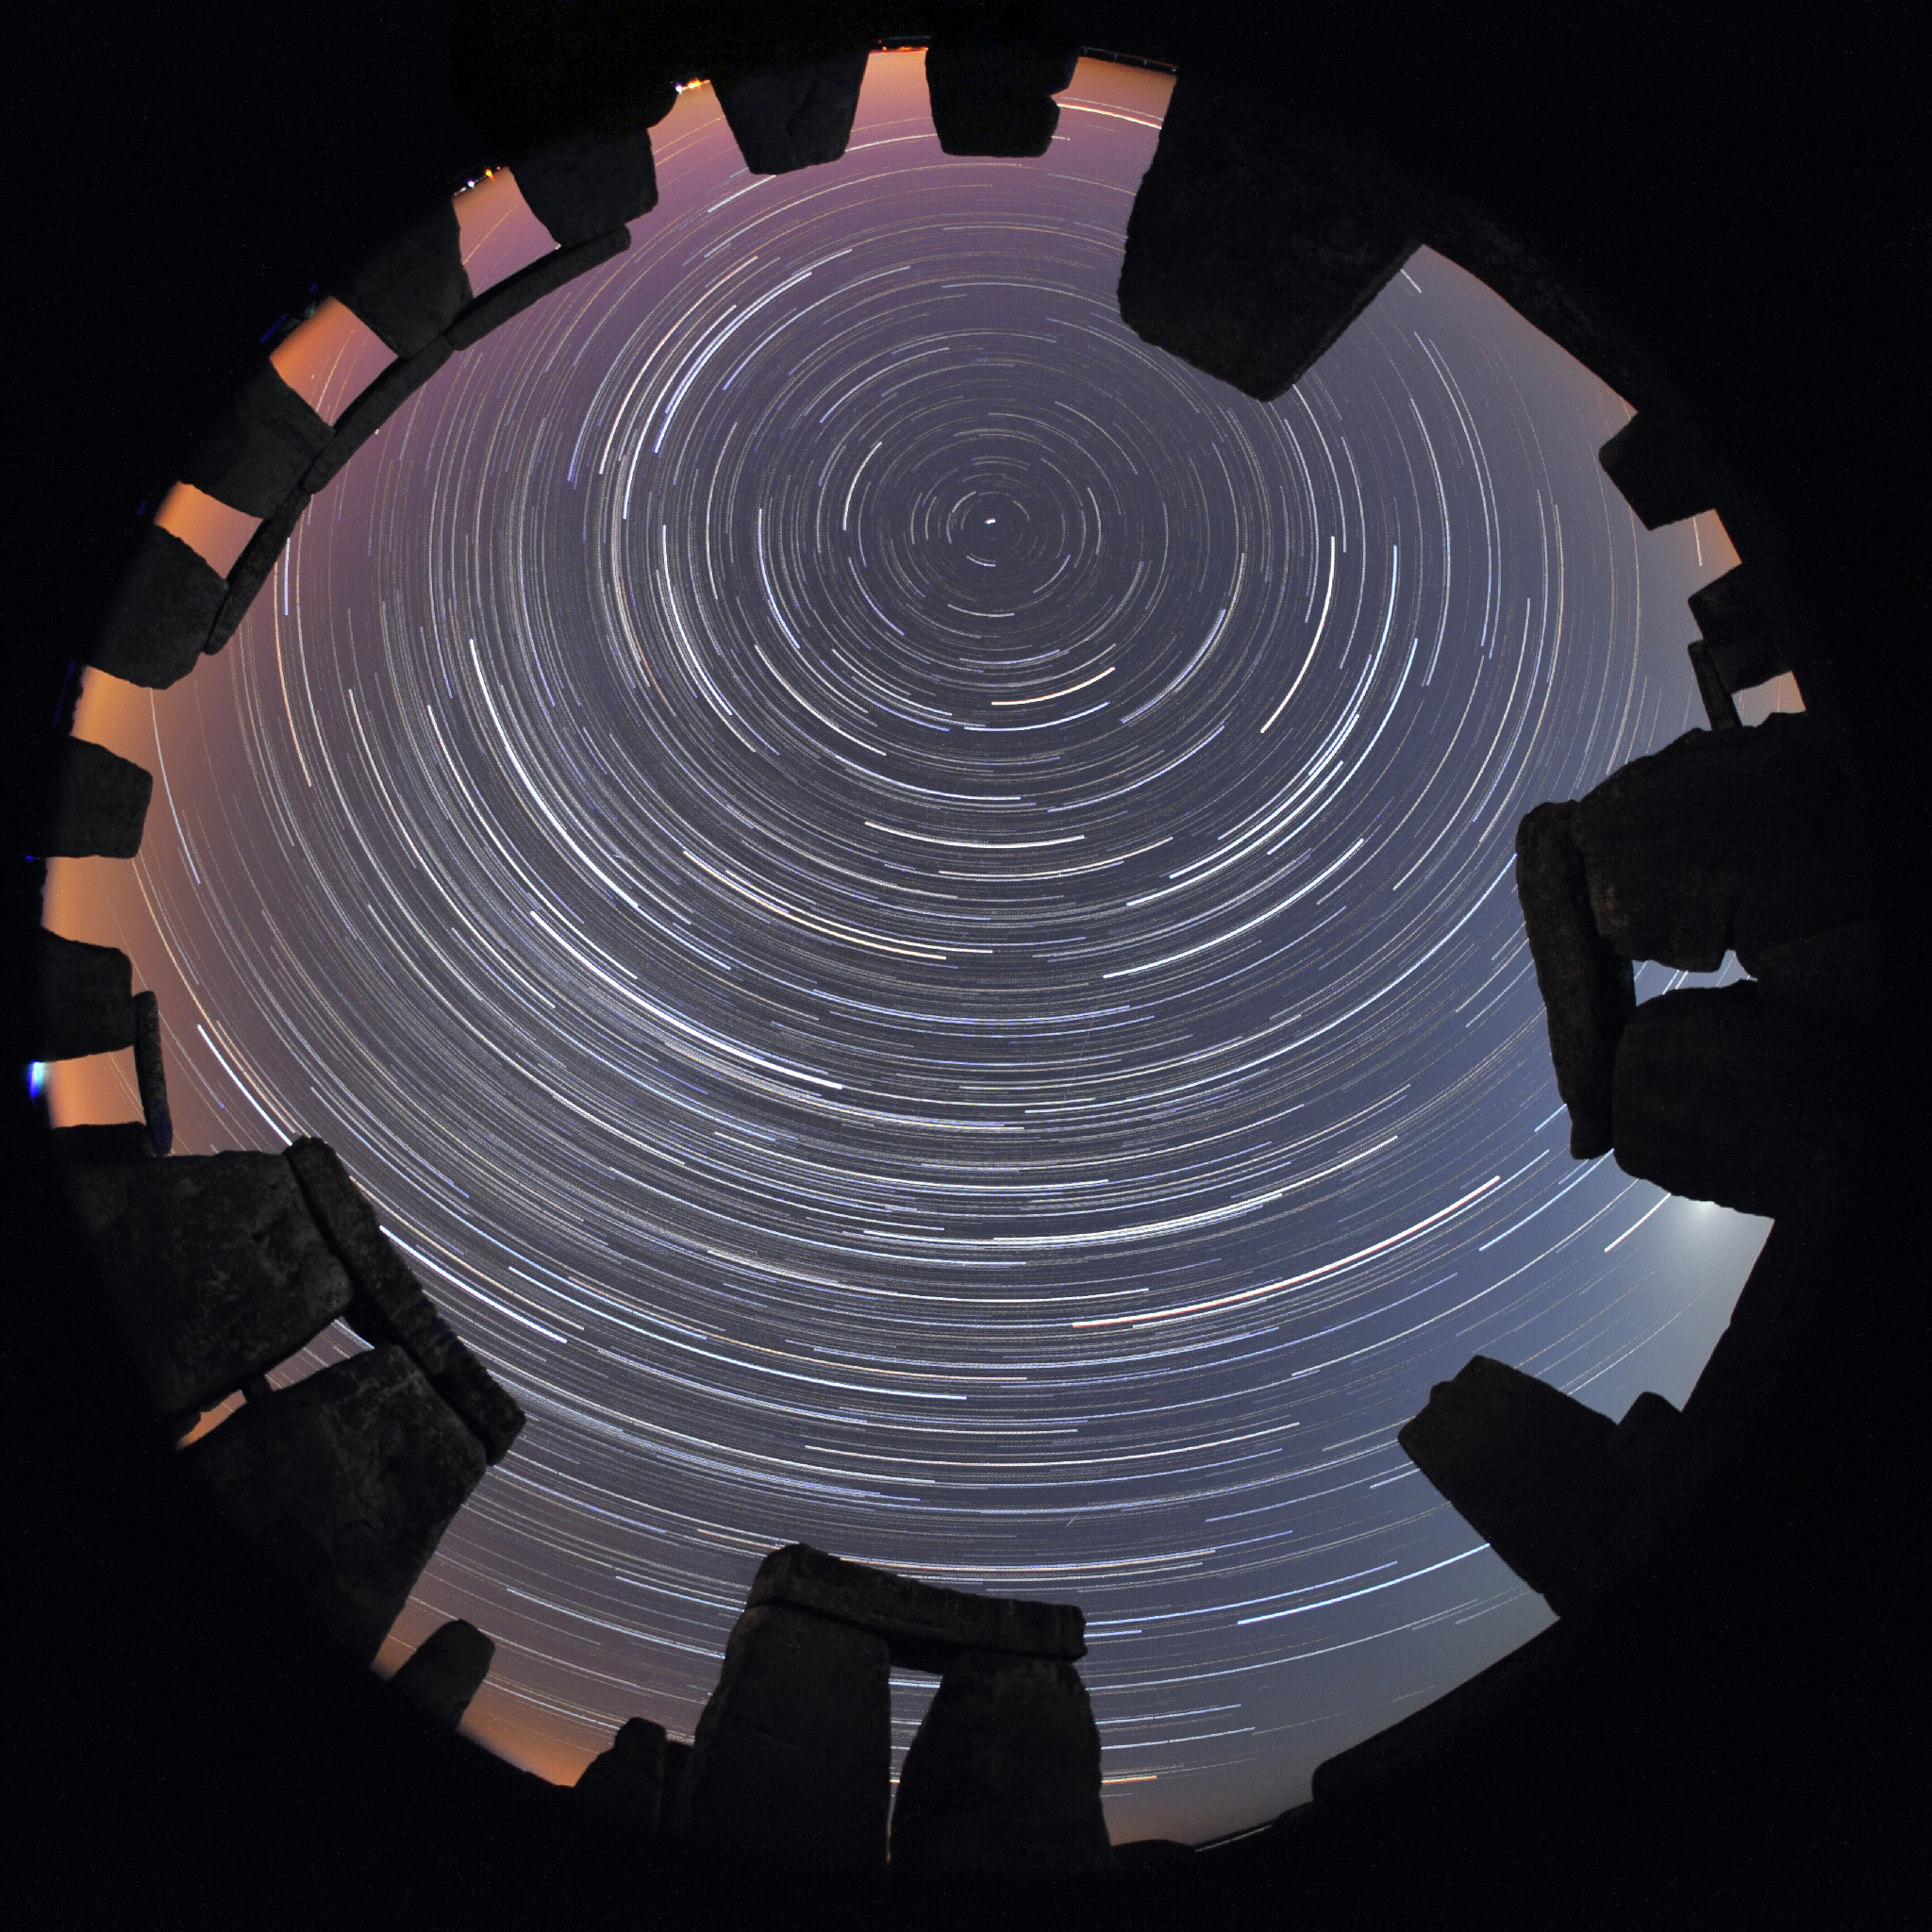

Star trails, Second Place

Second place in the IAU OAE Astrophotography Contest, category Star trails: Stone Star Circles, Startrails above Stonehenge, by Till Credner, Germany.

Astronomy is one of the oldest (if not the oldest) of the sciences, and as such has connection to various cultures over millennia. This image in a way conveys this relationship by being contextualised in Stonehenge. There is much research into what astronomers call archeoastronomy sites, and how they connect to the sky (for example, seasons, phases of the moon and much more). Civilizations across time and from all over the world have their own views and interpretations of what they see in the sky, and this has been tied not only to culture but also to the people’s day-to-day and seasonal activities. The “concentric circles” which are often referred to as “star trails”, are the result of the apparent motion of the sky, which is in reality due to the rotation of the Earth on its axis. The small dot appearing towards the top center of the image is Polaris – The North or Pole Star. Polaris is only visible to observers in the Northern latitudes. The height of the Pole Star can be used to infer the observer’s actual latitude. Stonehenge is located at around 51° North. This image is taken from one of the most notable ancient sites in the world, brings us back in time, and makes us wonder about the stories told by the people that lived in that place many millennia ago.

Credit: Till Credner/IAU OAE